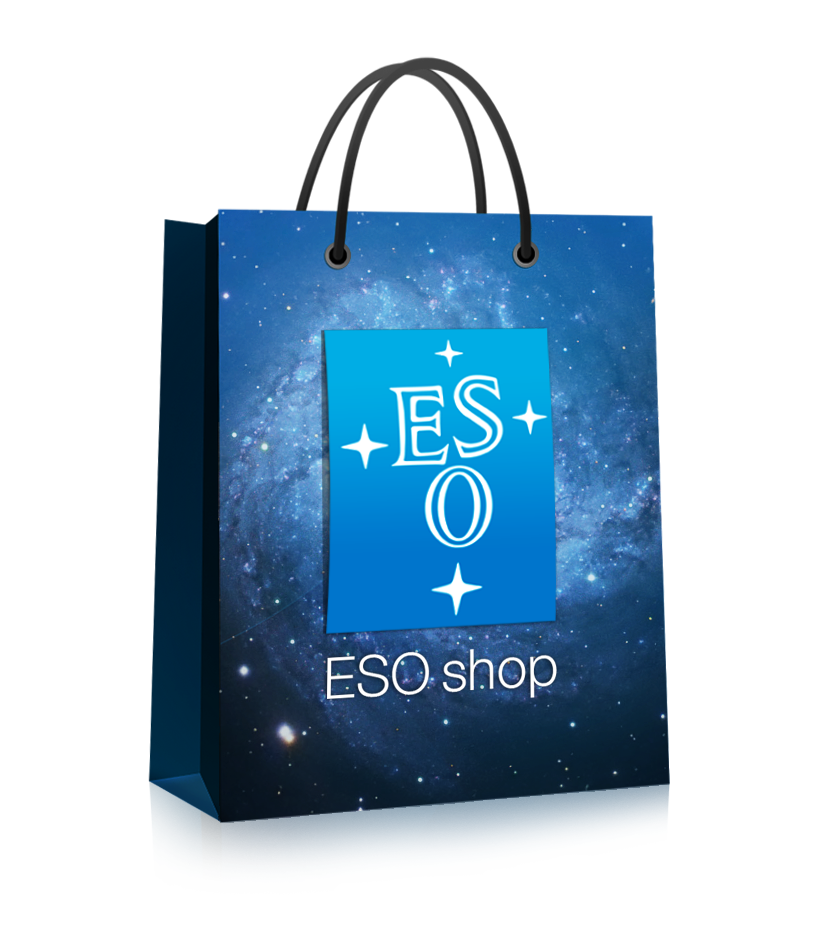

ESOshop

Visit the ESOshop on http://www.eso.org/public/shop/

Credit: ESO